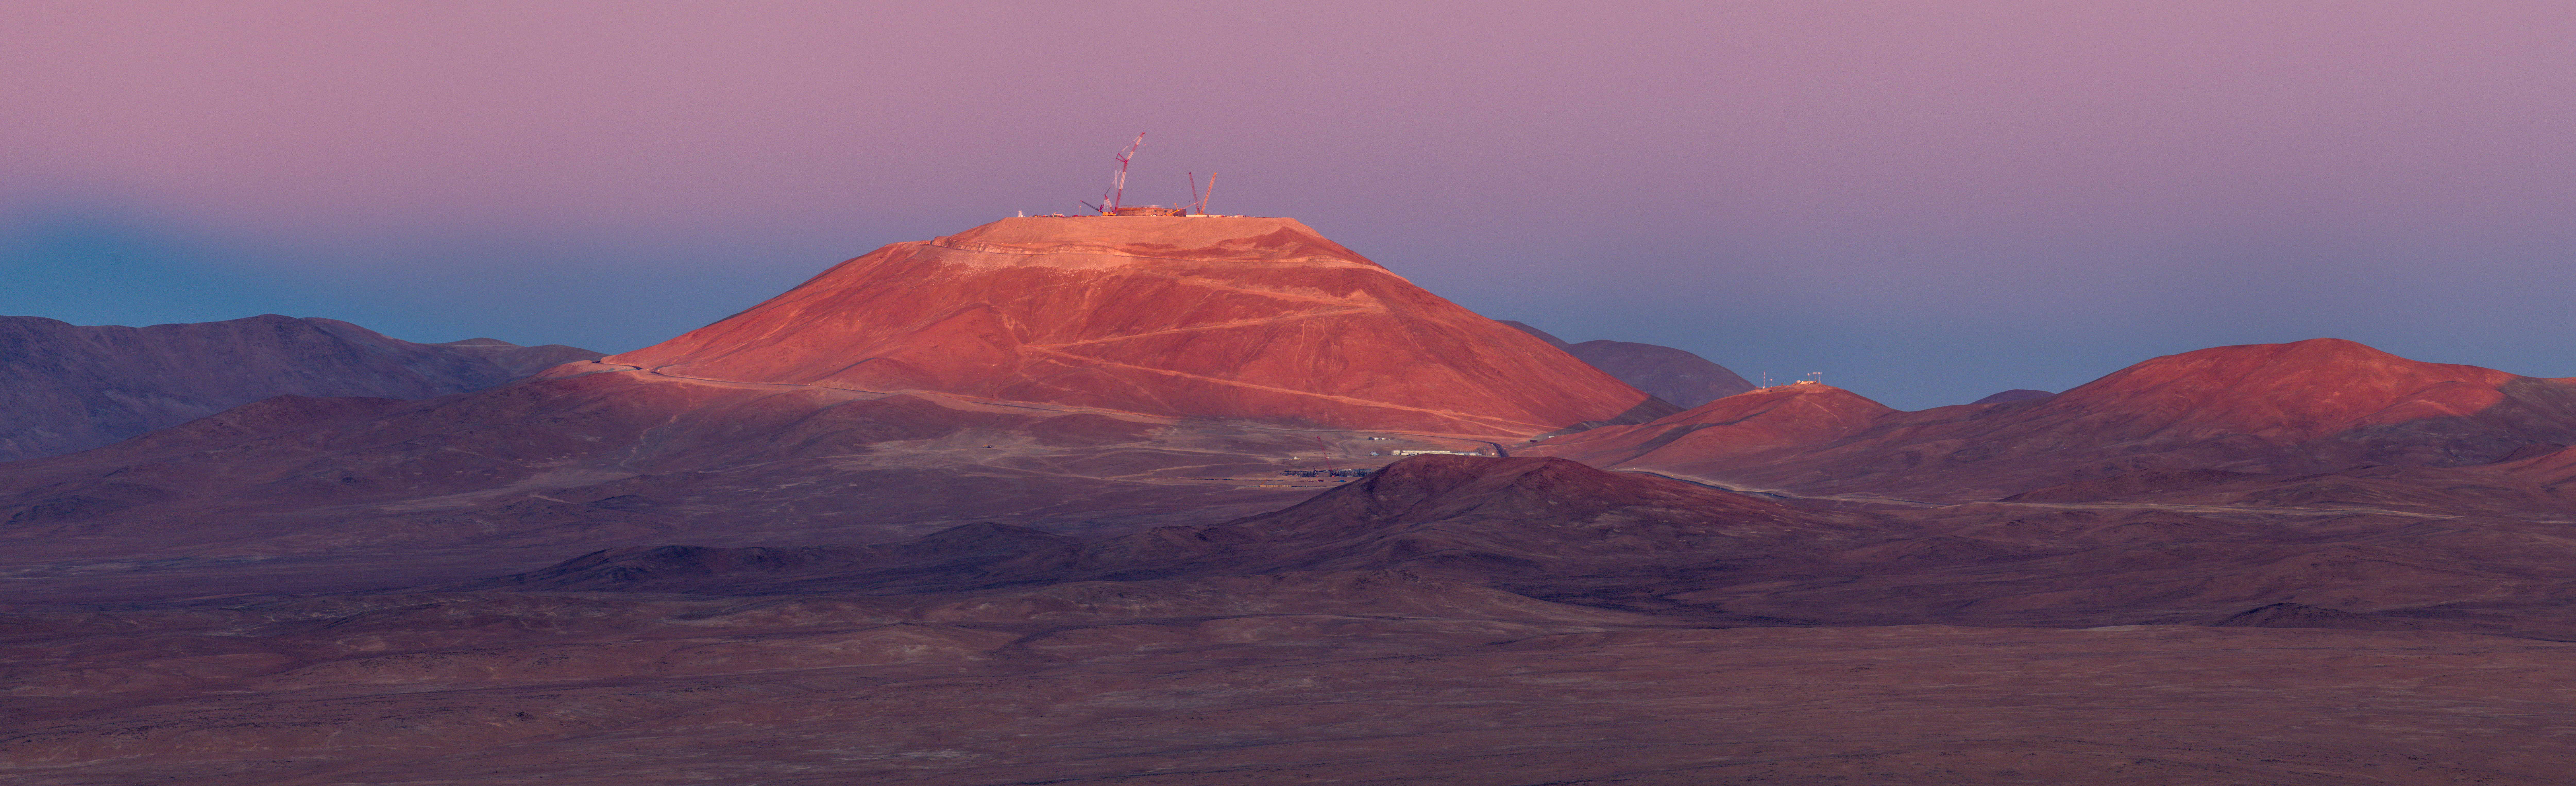

The new skyline of Cerro Armazones – panorama

This Picture of the Week shows a stunning pastel vista of Cerro Armazones in the Chilean Atacama Desert. At the end of the zigzagging mountain road are several cranes that are responsible for the gradual addition of ESO’s Extremely Large Telescope (ELT) to this skyline. The leftmost crane is almost 120 m tall, which conveys the sheer size of this facility. At 3046 metres above sea level, the ELT will be left high and dry, ideal conditions for astronomical observations. There will be many clear night skies ready to be exposed to the ELT’s enormous 39-metre primary mirror.

The ELT will be able to better detect and study potentially habitable exoplanets, probe into the nature of black holes and dark matter, and may even lead us to unexpected evidence that leads us to question our understanding of fundamental physics.

Credit: G. Hüdepohl (atacamaphoto.com)/ESO